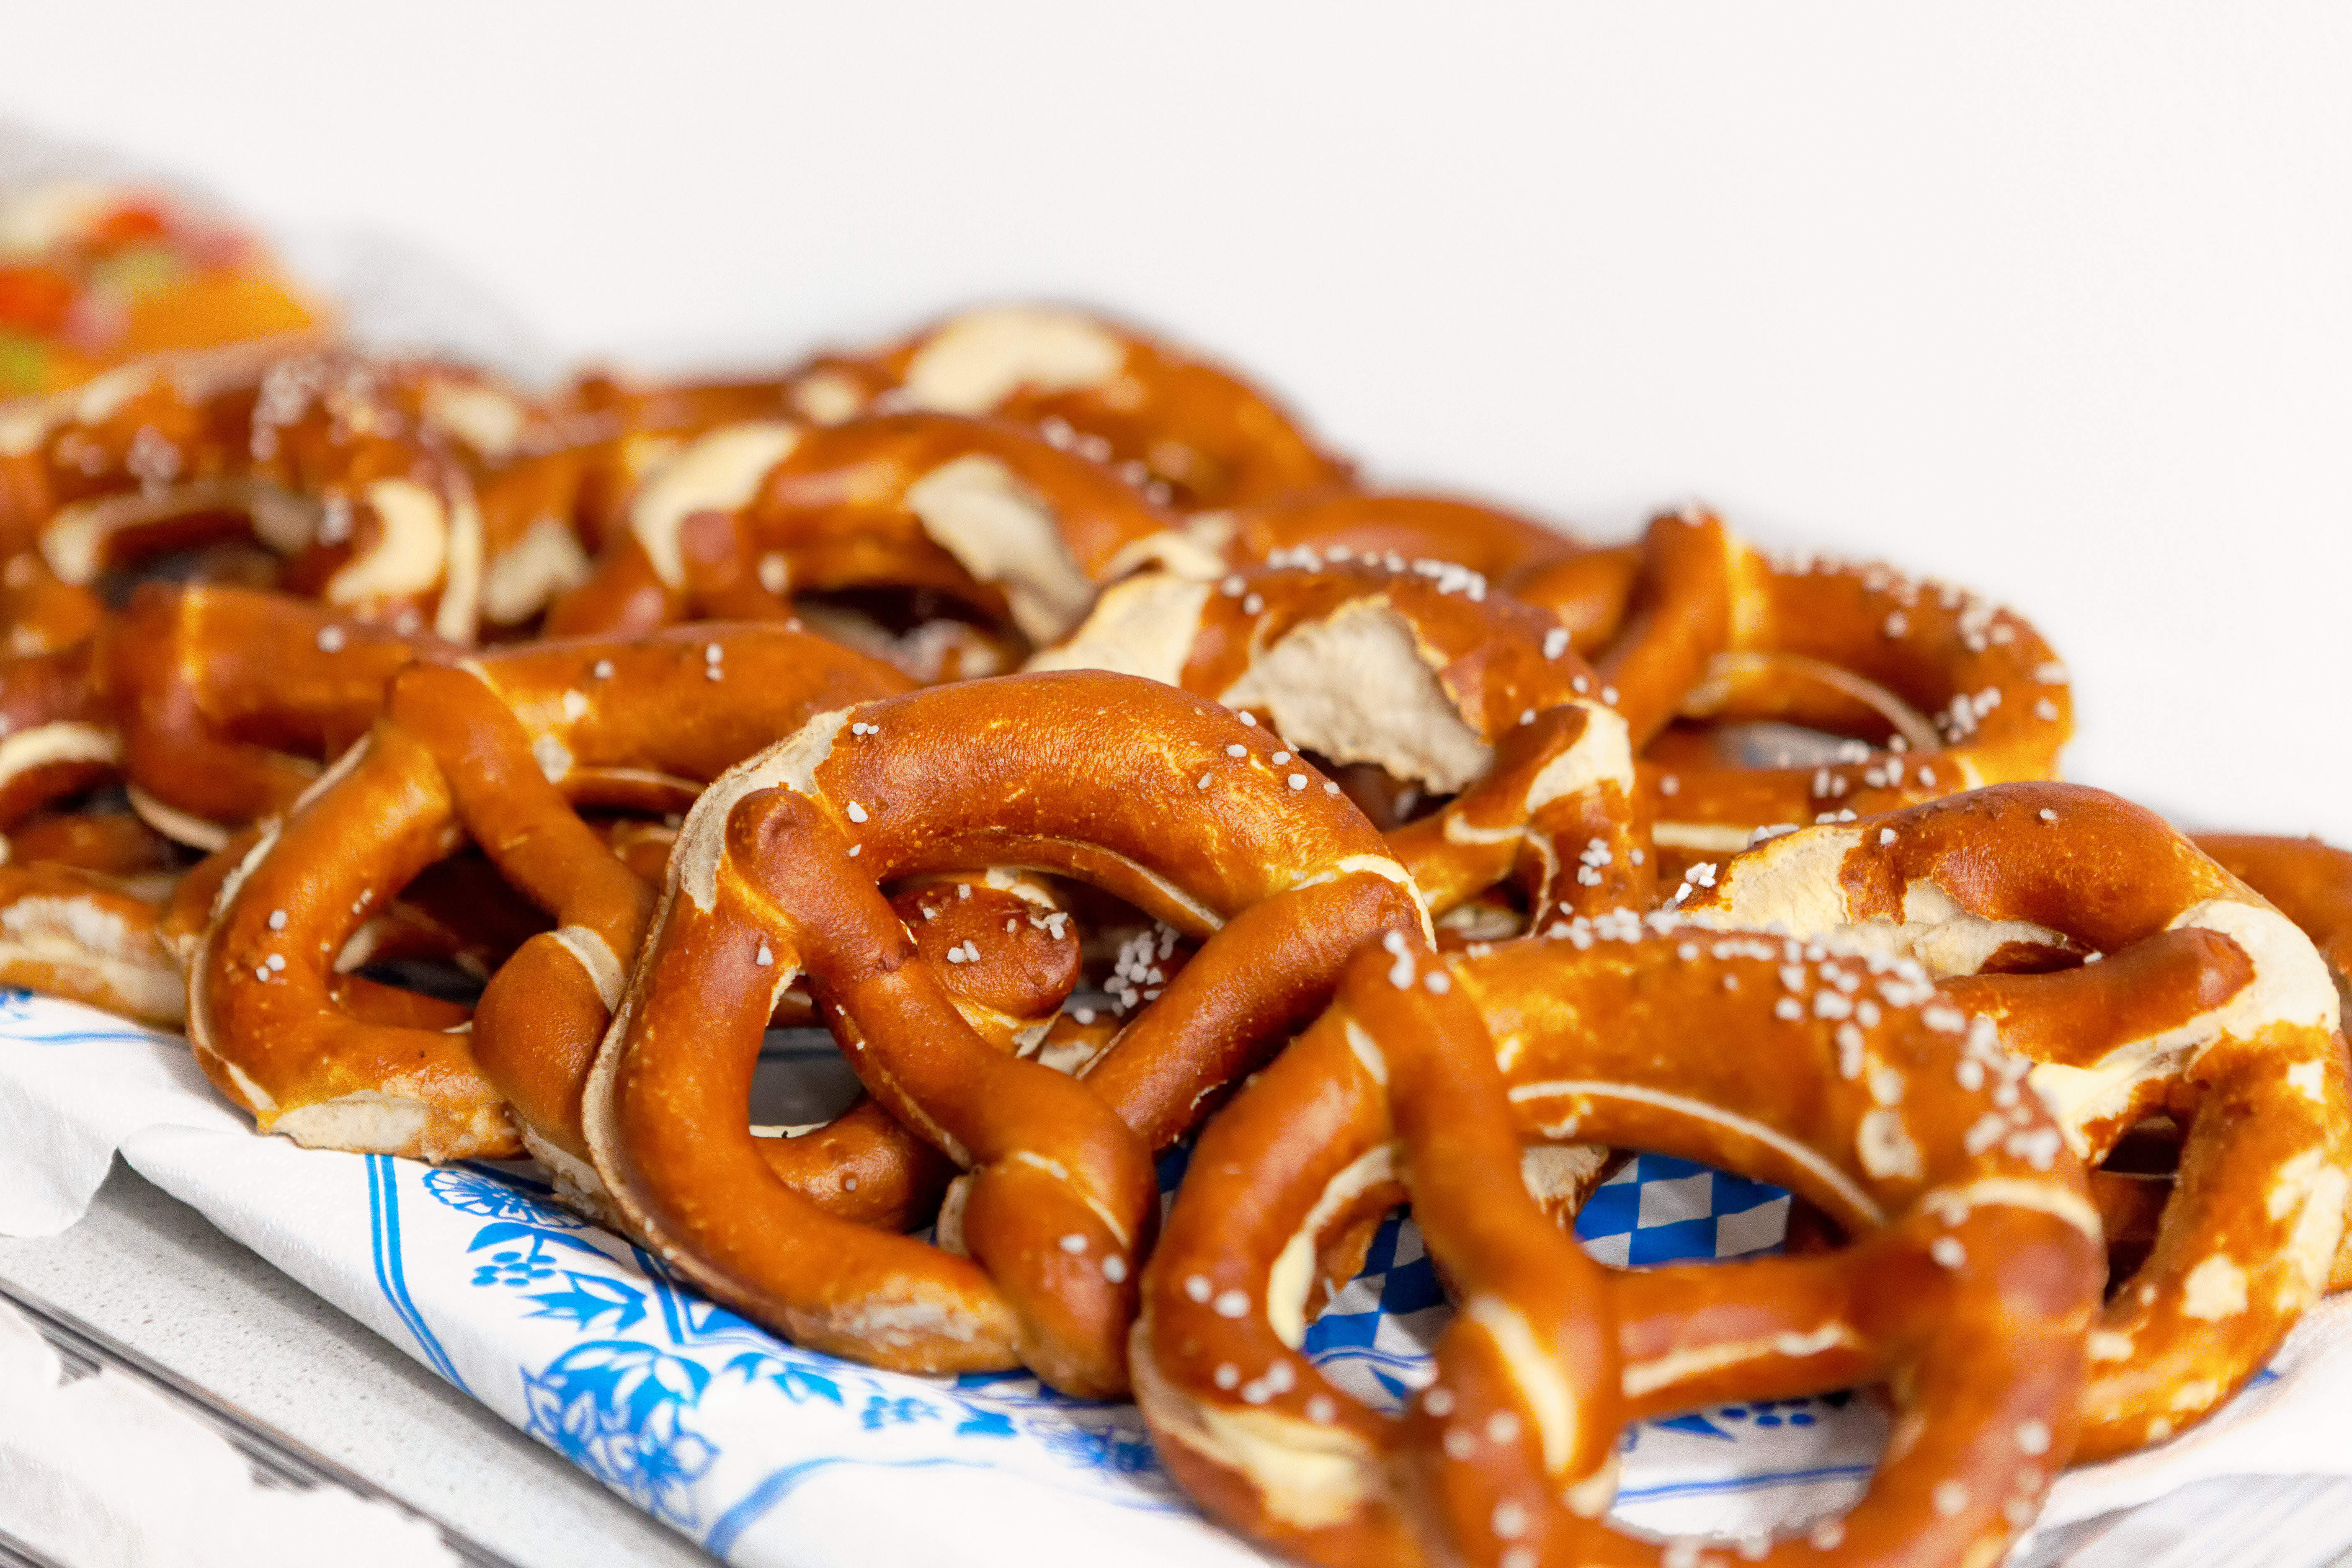

Event in the ESO Supernova

Event in the ESO Supernova.

Credit: ESO